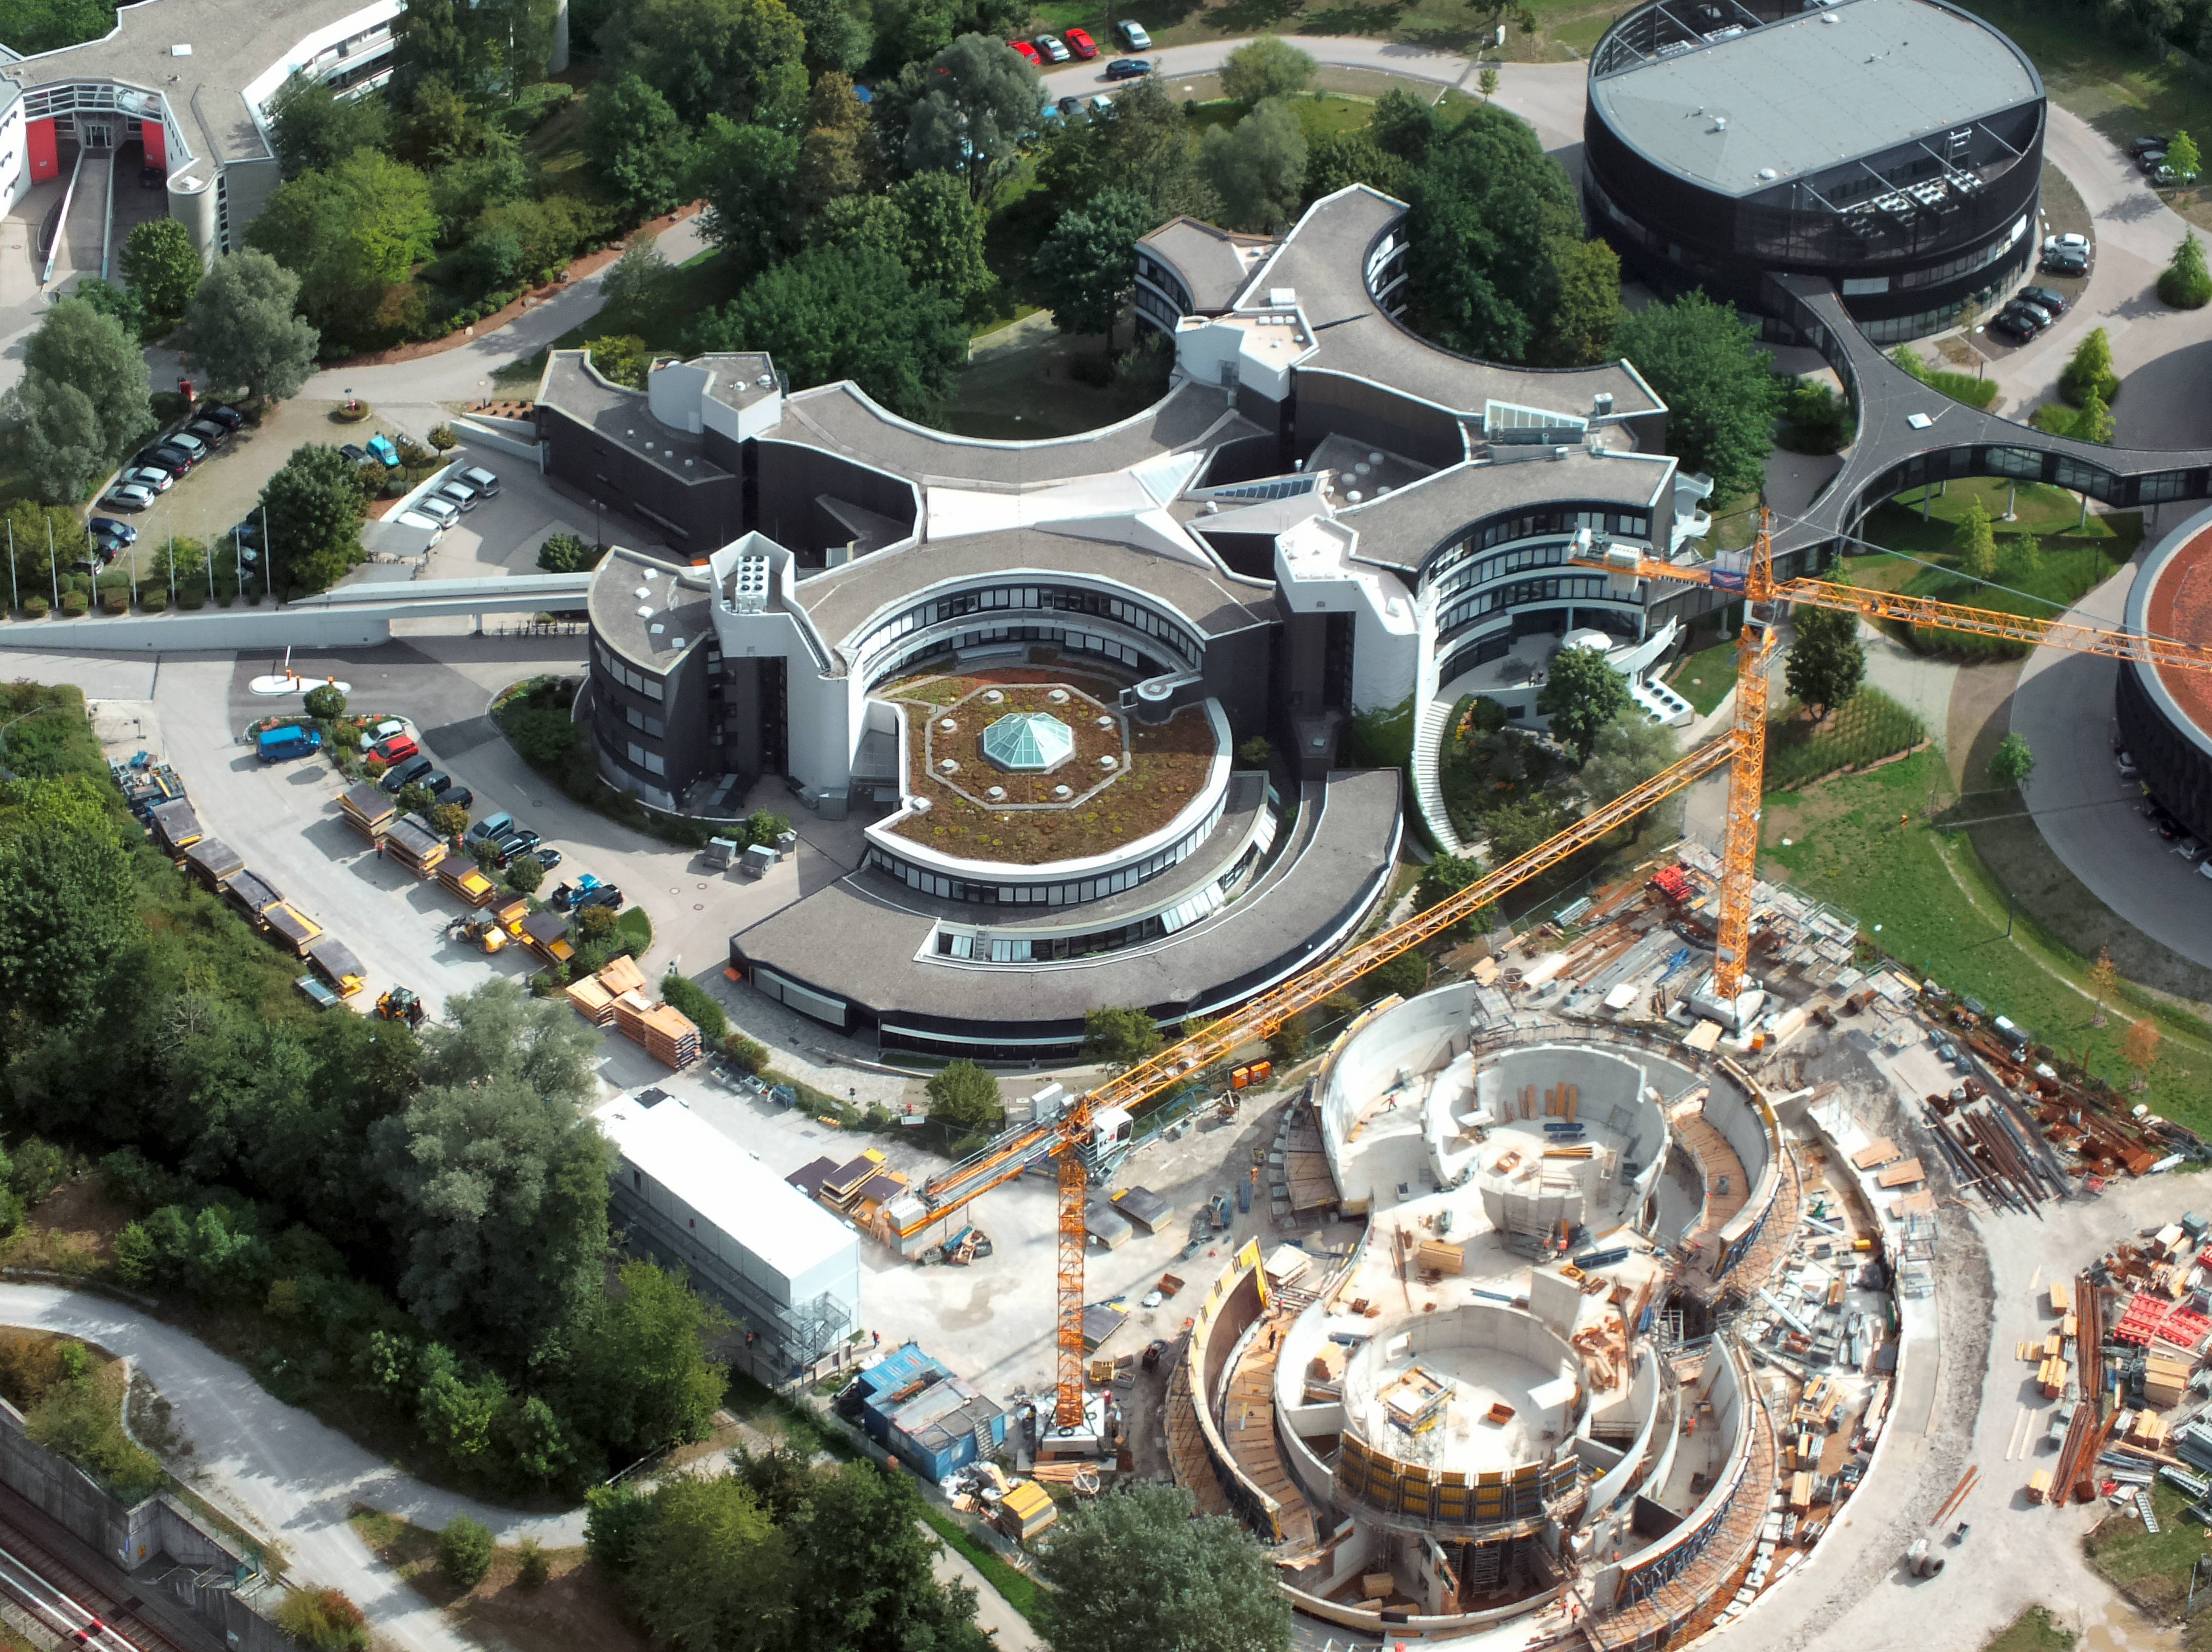

Aerial view of ESO Headquarters

The original ESO Headquarters building and the ESO Supernova Planetarium & Visitor Centre take centre stage in this incredible aerial image, captured by an ultralight plane.

This spectacular shot reveals the sleek, curved design of the ESO Headquarters building, in addition to highlighting the unique structure of the ESO Supernova. The ESO Supernova resembles the form of a binary star system transferring mass from one component to the other, which will lead to a supernova.

The black, rounded building in the top right hand corner of this picture is the technical building, where work on new instruments is carried out.

Credit: ESO/E. Graf